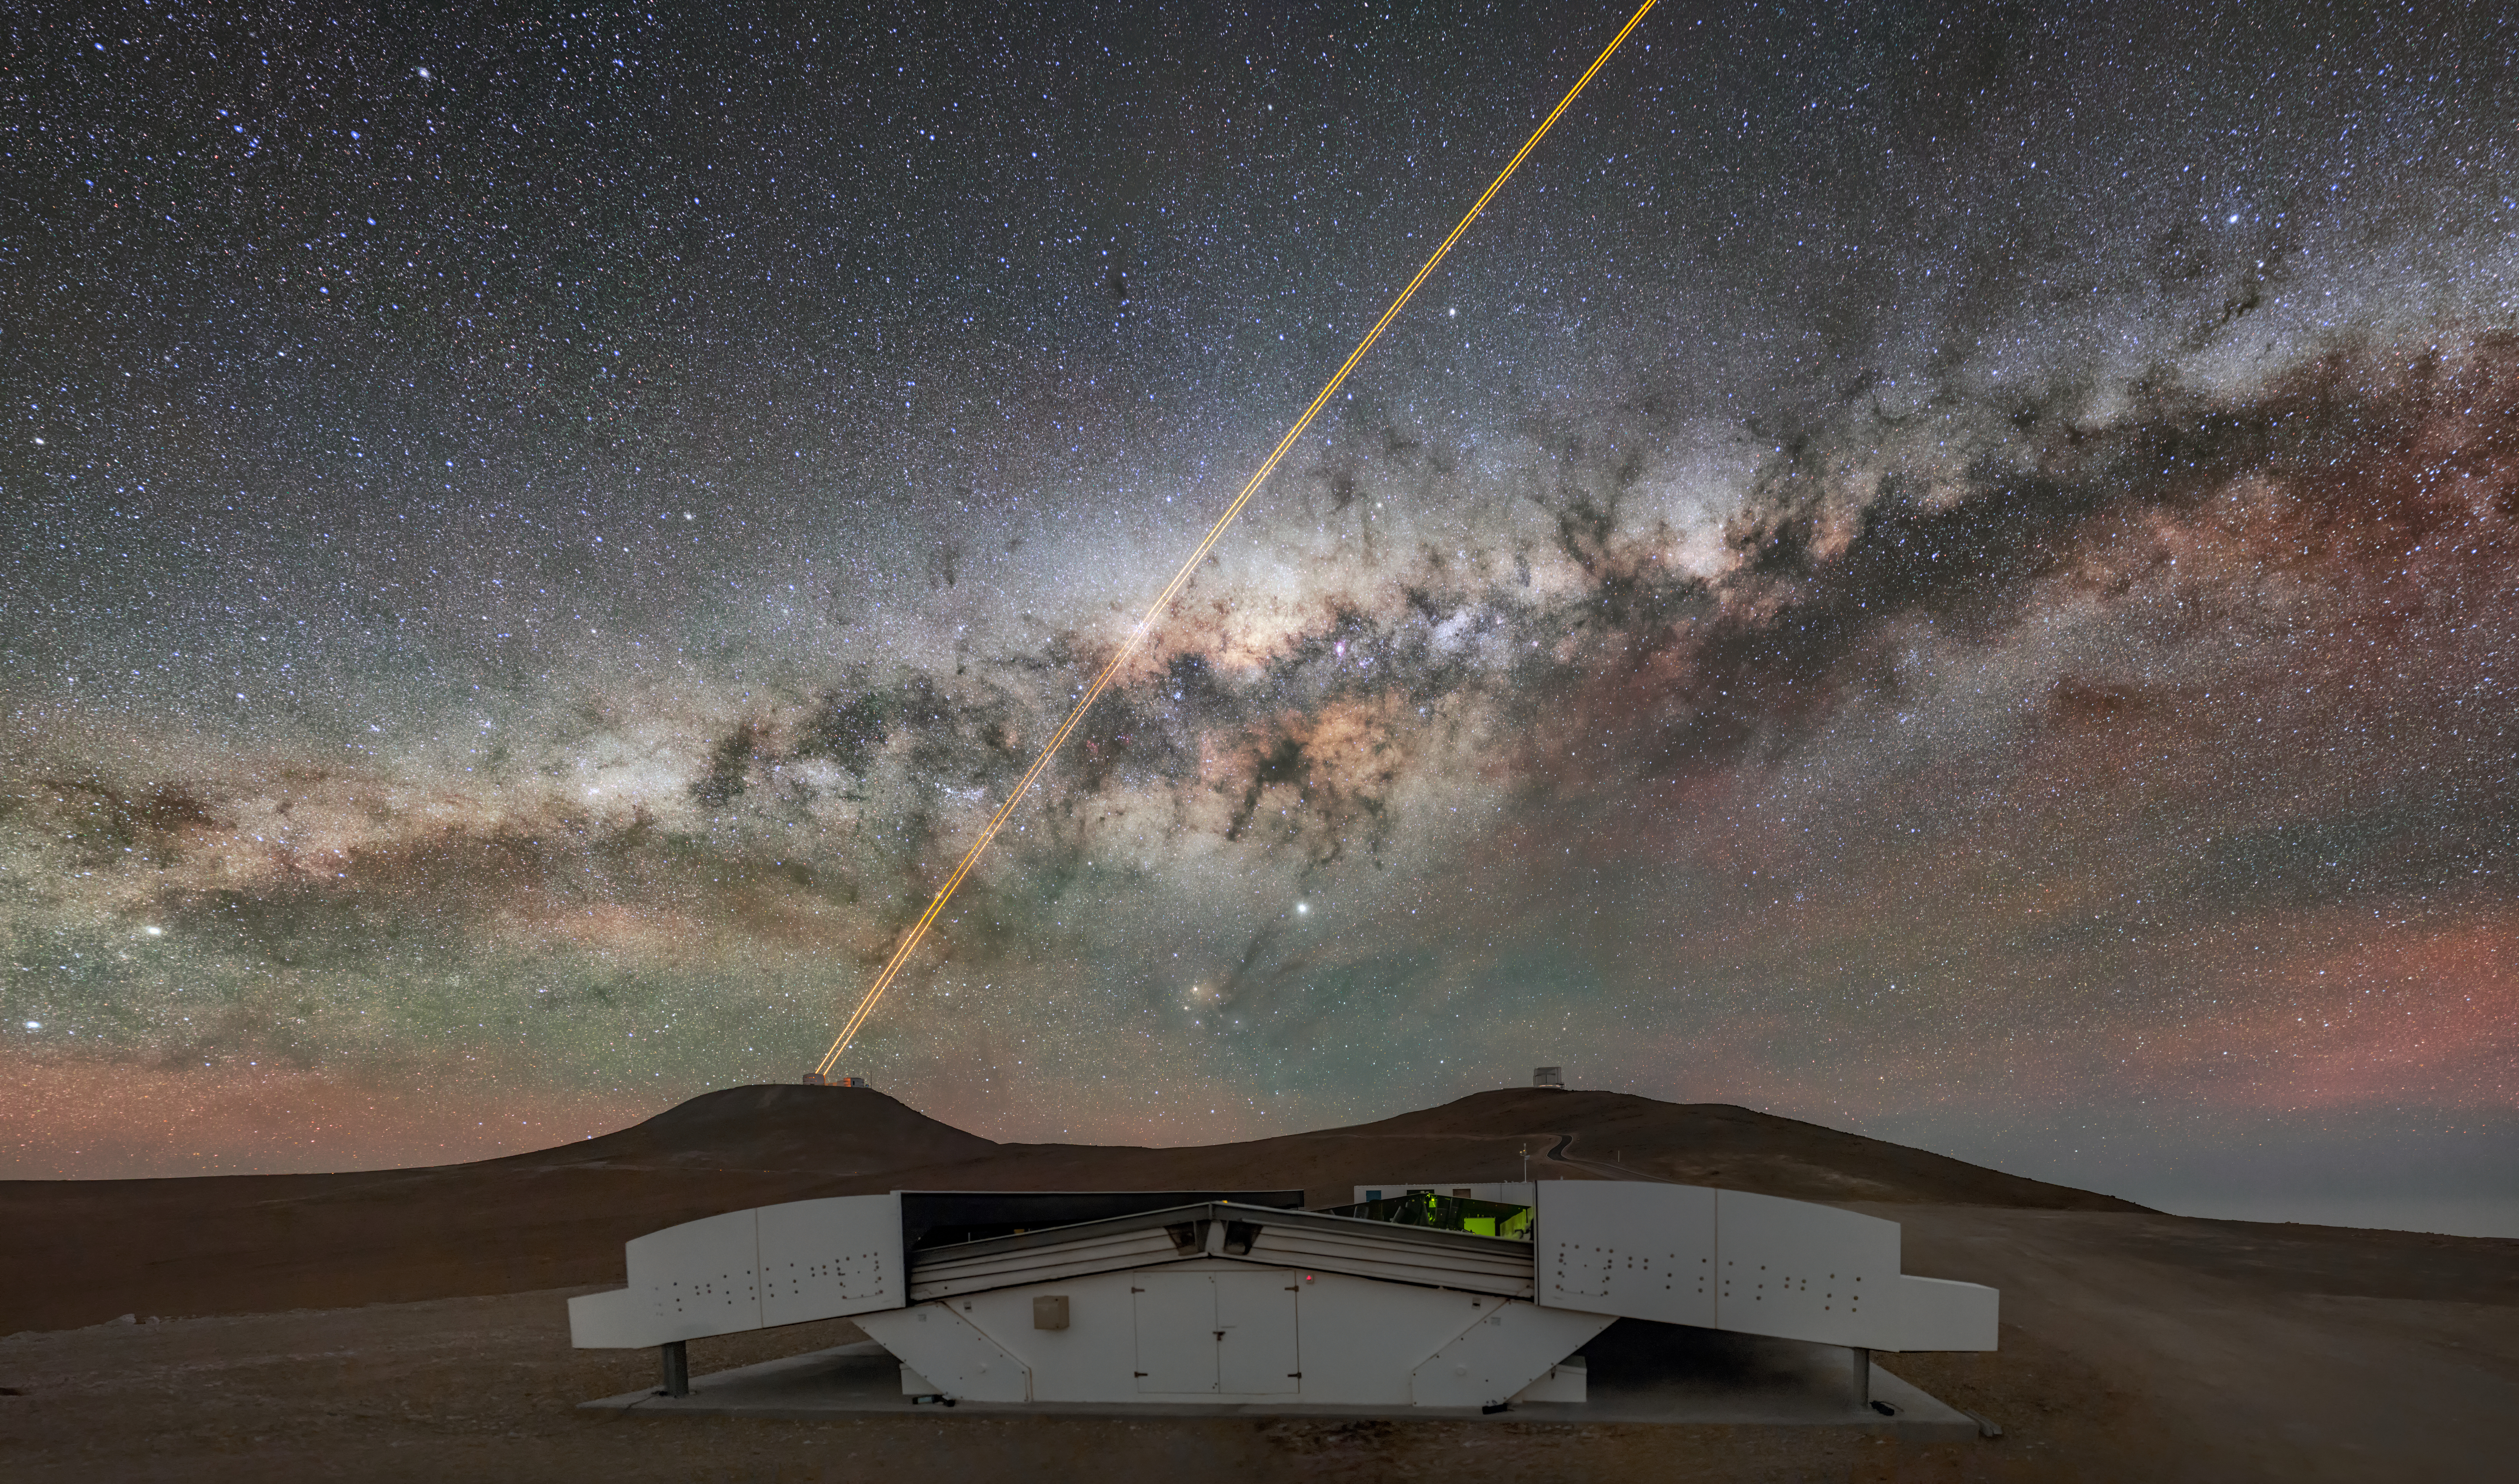

The hunt for exoplanets

This Picture of the Week shows a stunning view of the Milky Way as it stretches over the Atacama Desert, home to ESO’s Paranal Observatory. In the foreground, we also get a glimpse of the planet hunter NGTS, the Next Generation Transit Survey.

NGTS, built by a collaboration of UK, Swiss and German institutions, consists of 12 telescopes that continuously monitor the sky, looking for dips in the brightness of hundreds of thousands of stars. As an exoplanet transits between its host star and us, it dims the light reaching us, which can be picked up by NGTS. The survey specialises in looking for super-Earths, exoplanets more massive than our home planet but lighter than an ice giant like Neptune. NGTS also works in tandem with ESO telescopes, like the ones visible in the background: the Very Large Telescope (VLT, with its adaptive optics lasers) and the Visible and Infrared Survey Telescope for Astronomy (VISTA) to the right.

When NGTS detects new planet candidates, ESO instruments, such as the exoplanet specialists HARPS at ESO’s La Silla Observatory or ESPRESSO at the VLT, can do follow-up observations. From these observations we can learn about the masses of these exoplanets and compositions of their atmospheres. With the combined power of these facilities, the exoplanets of the Milky Way are being studied with the highest possible precision and detail there is.

Credit: ESO/M. Zamani